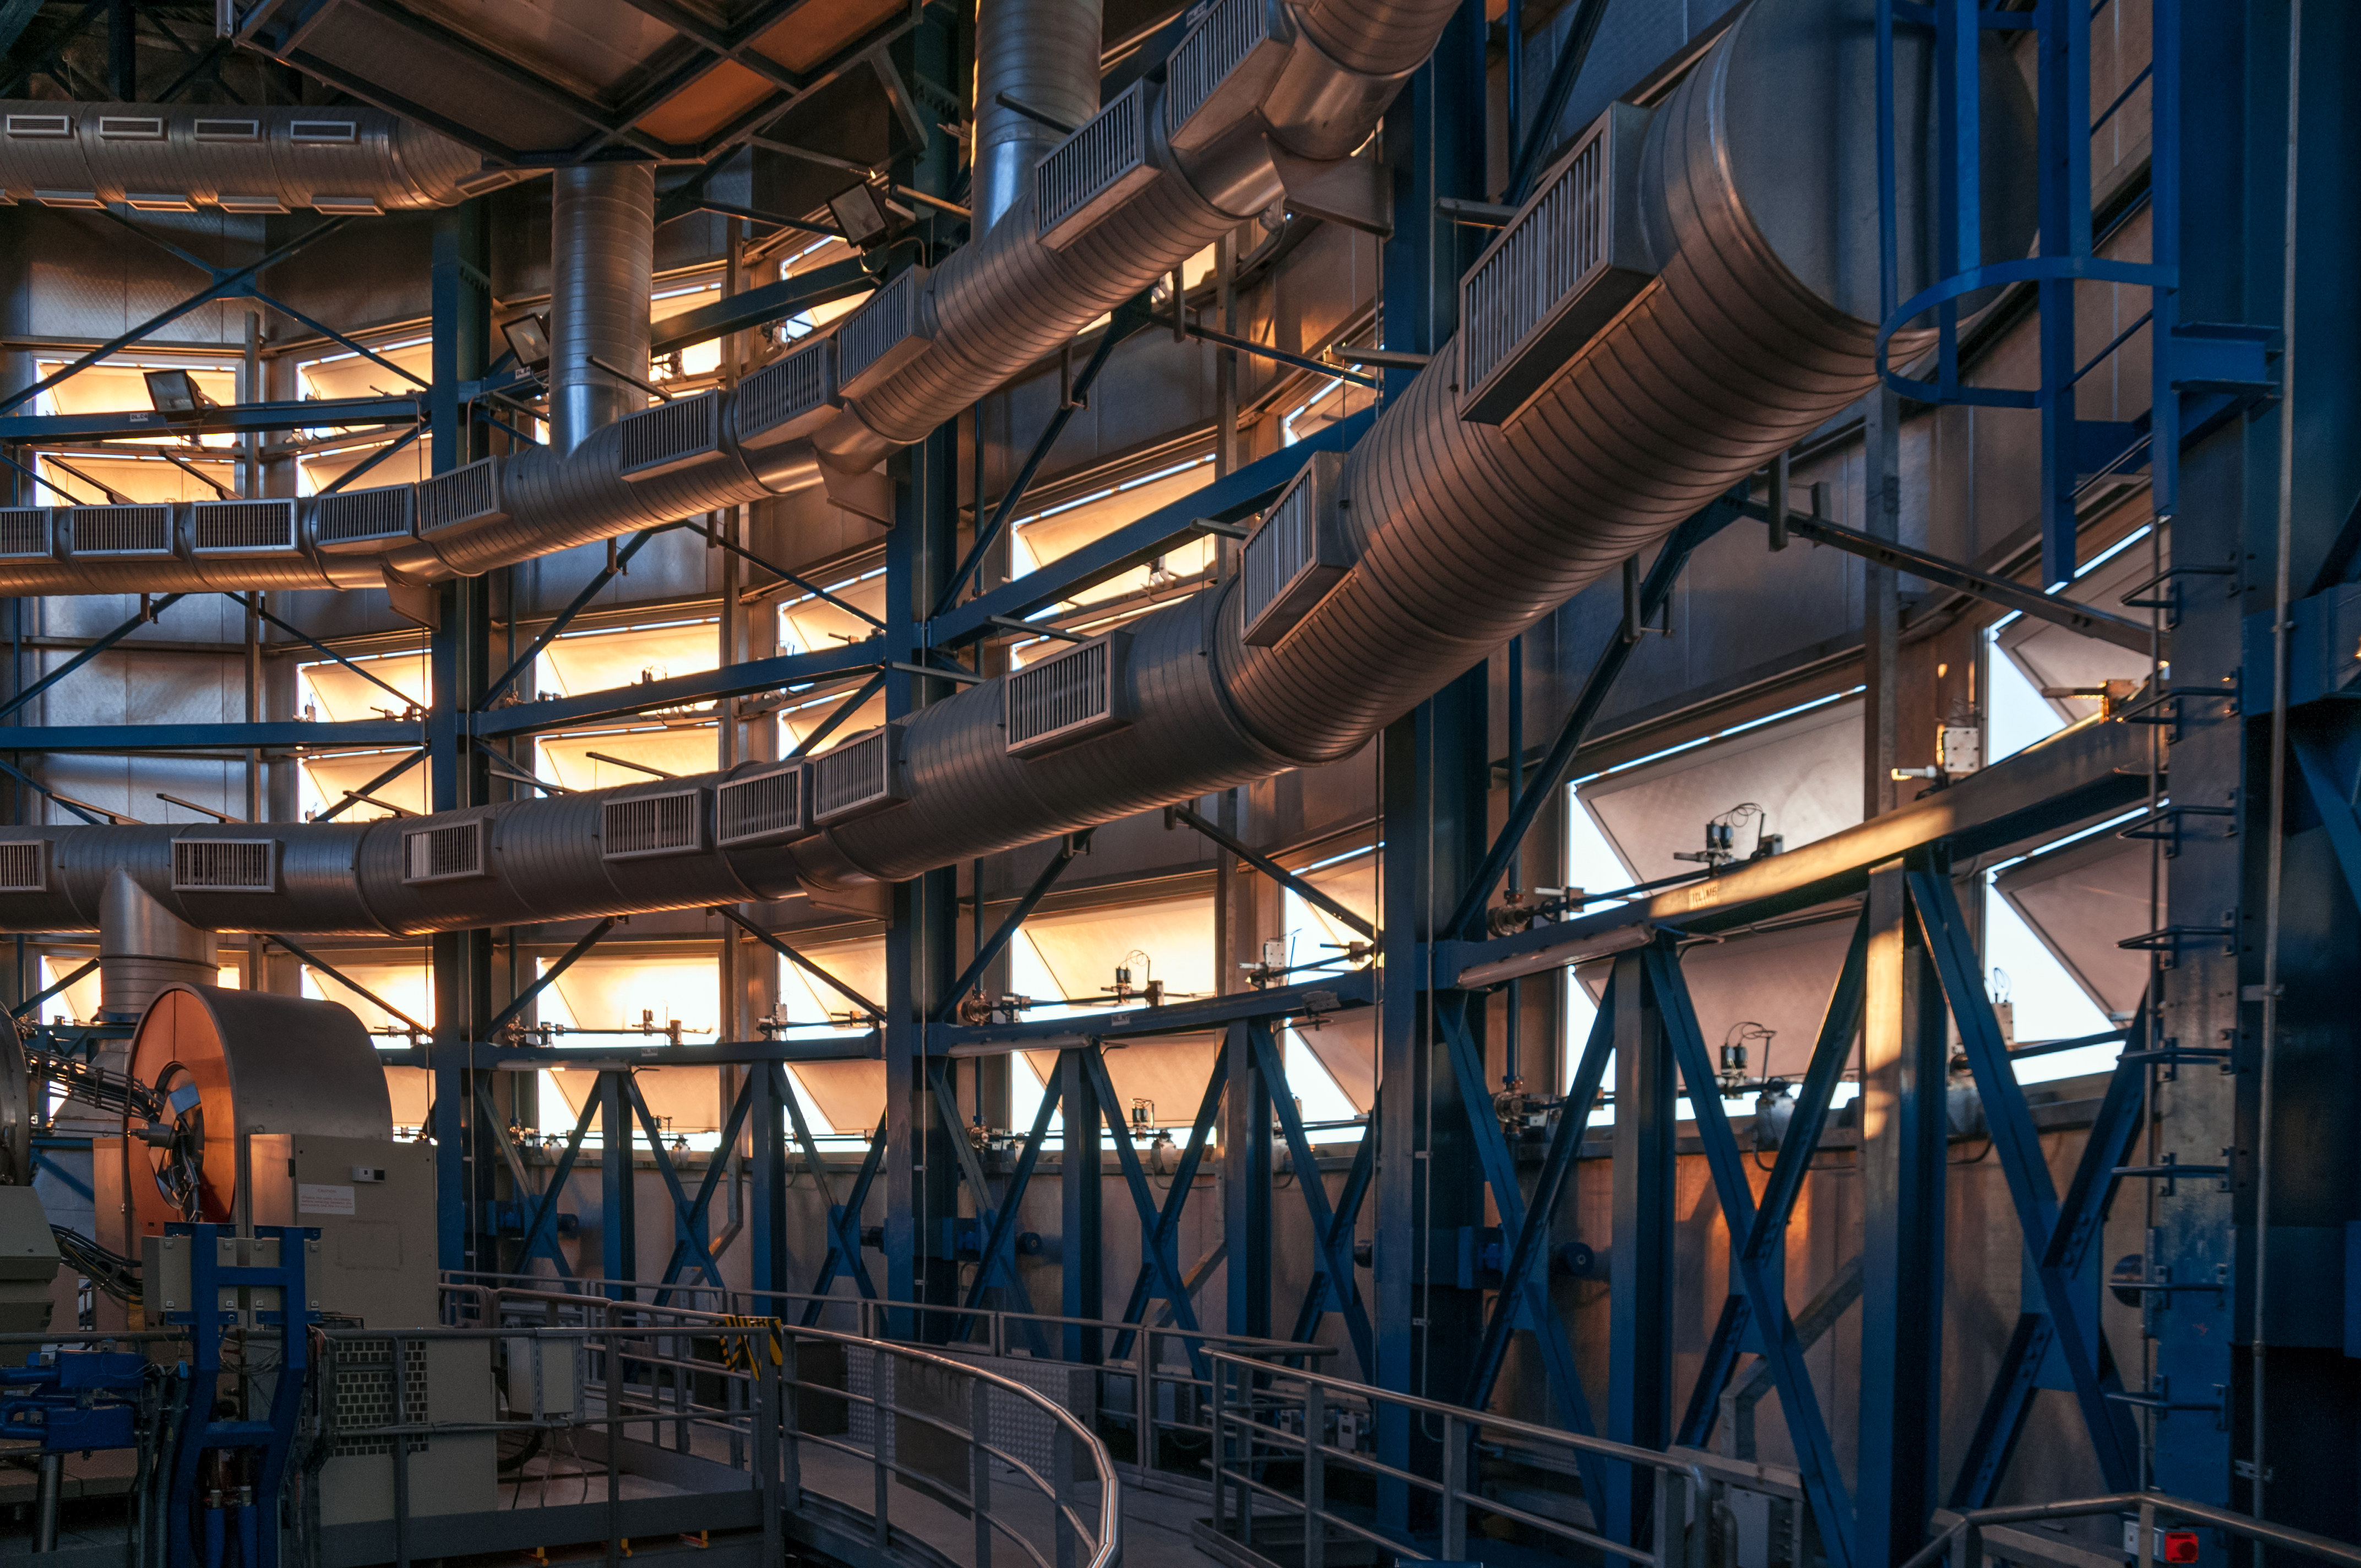

Inside a Unit Telescope

The blue-tinted inside of an 8.2-metre Unit Telescope, one of four that comprises ESO's Very Large Telescope (VLT), is shown in this photo. The enclosure's air conditioning and flaps are computer controlled, ensuring the perfect conditions inside the telescope for world-class observations.

Credit: A. Caproni/ESO